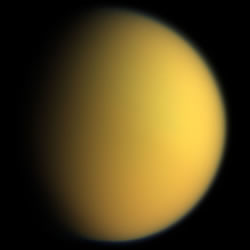

Titan, the second largest moon in the solar system

Titan, the second largest moon in the solar system.

Credit: International Gemini Observatory/NOIRLab/NSF/AURA